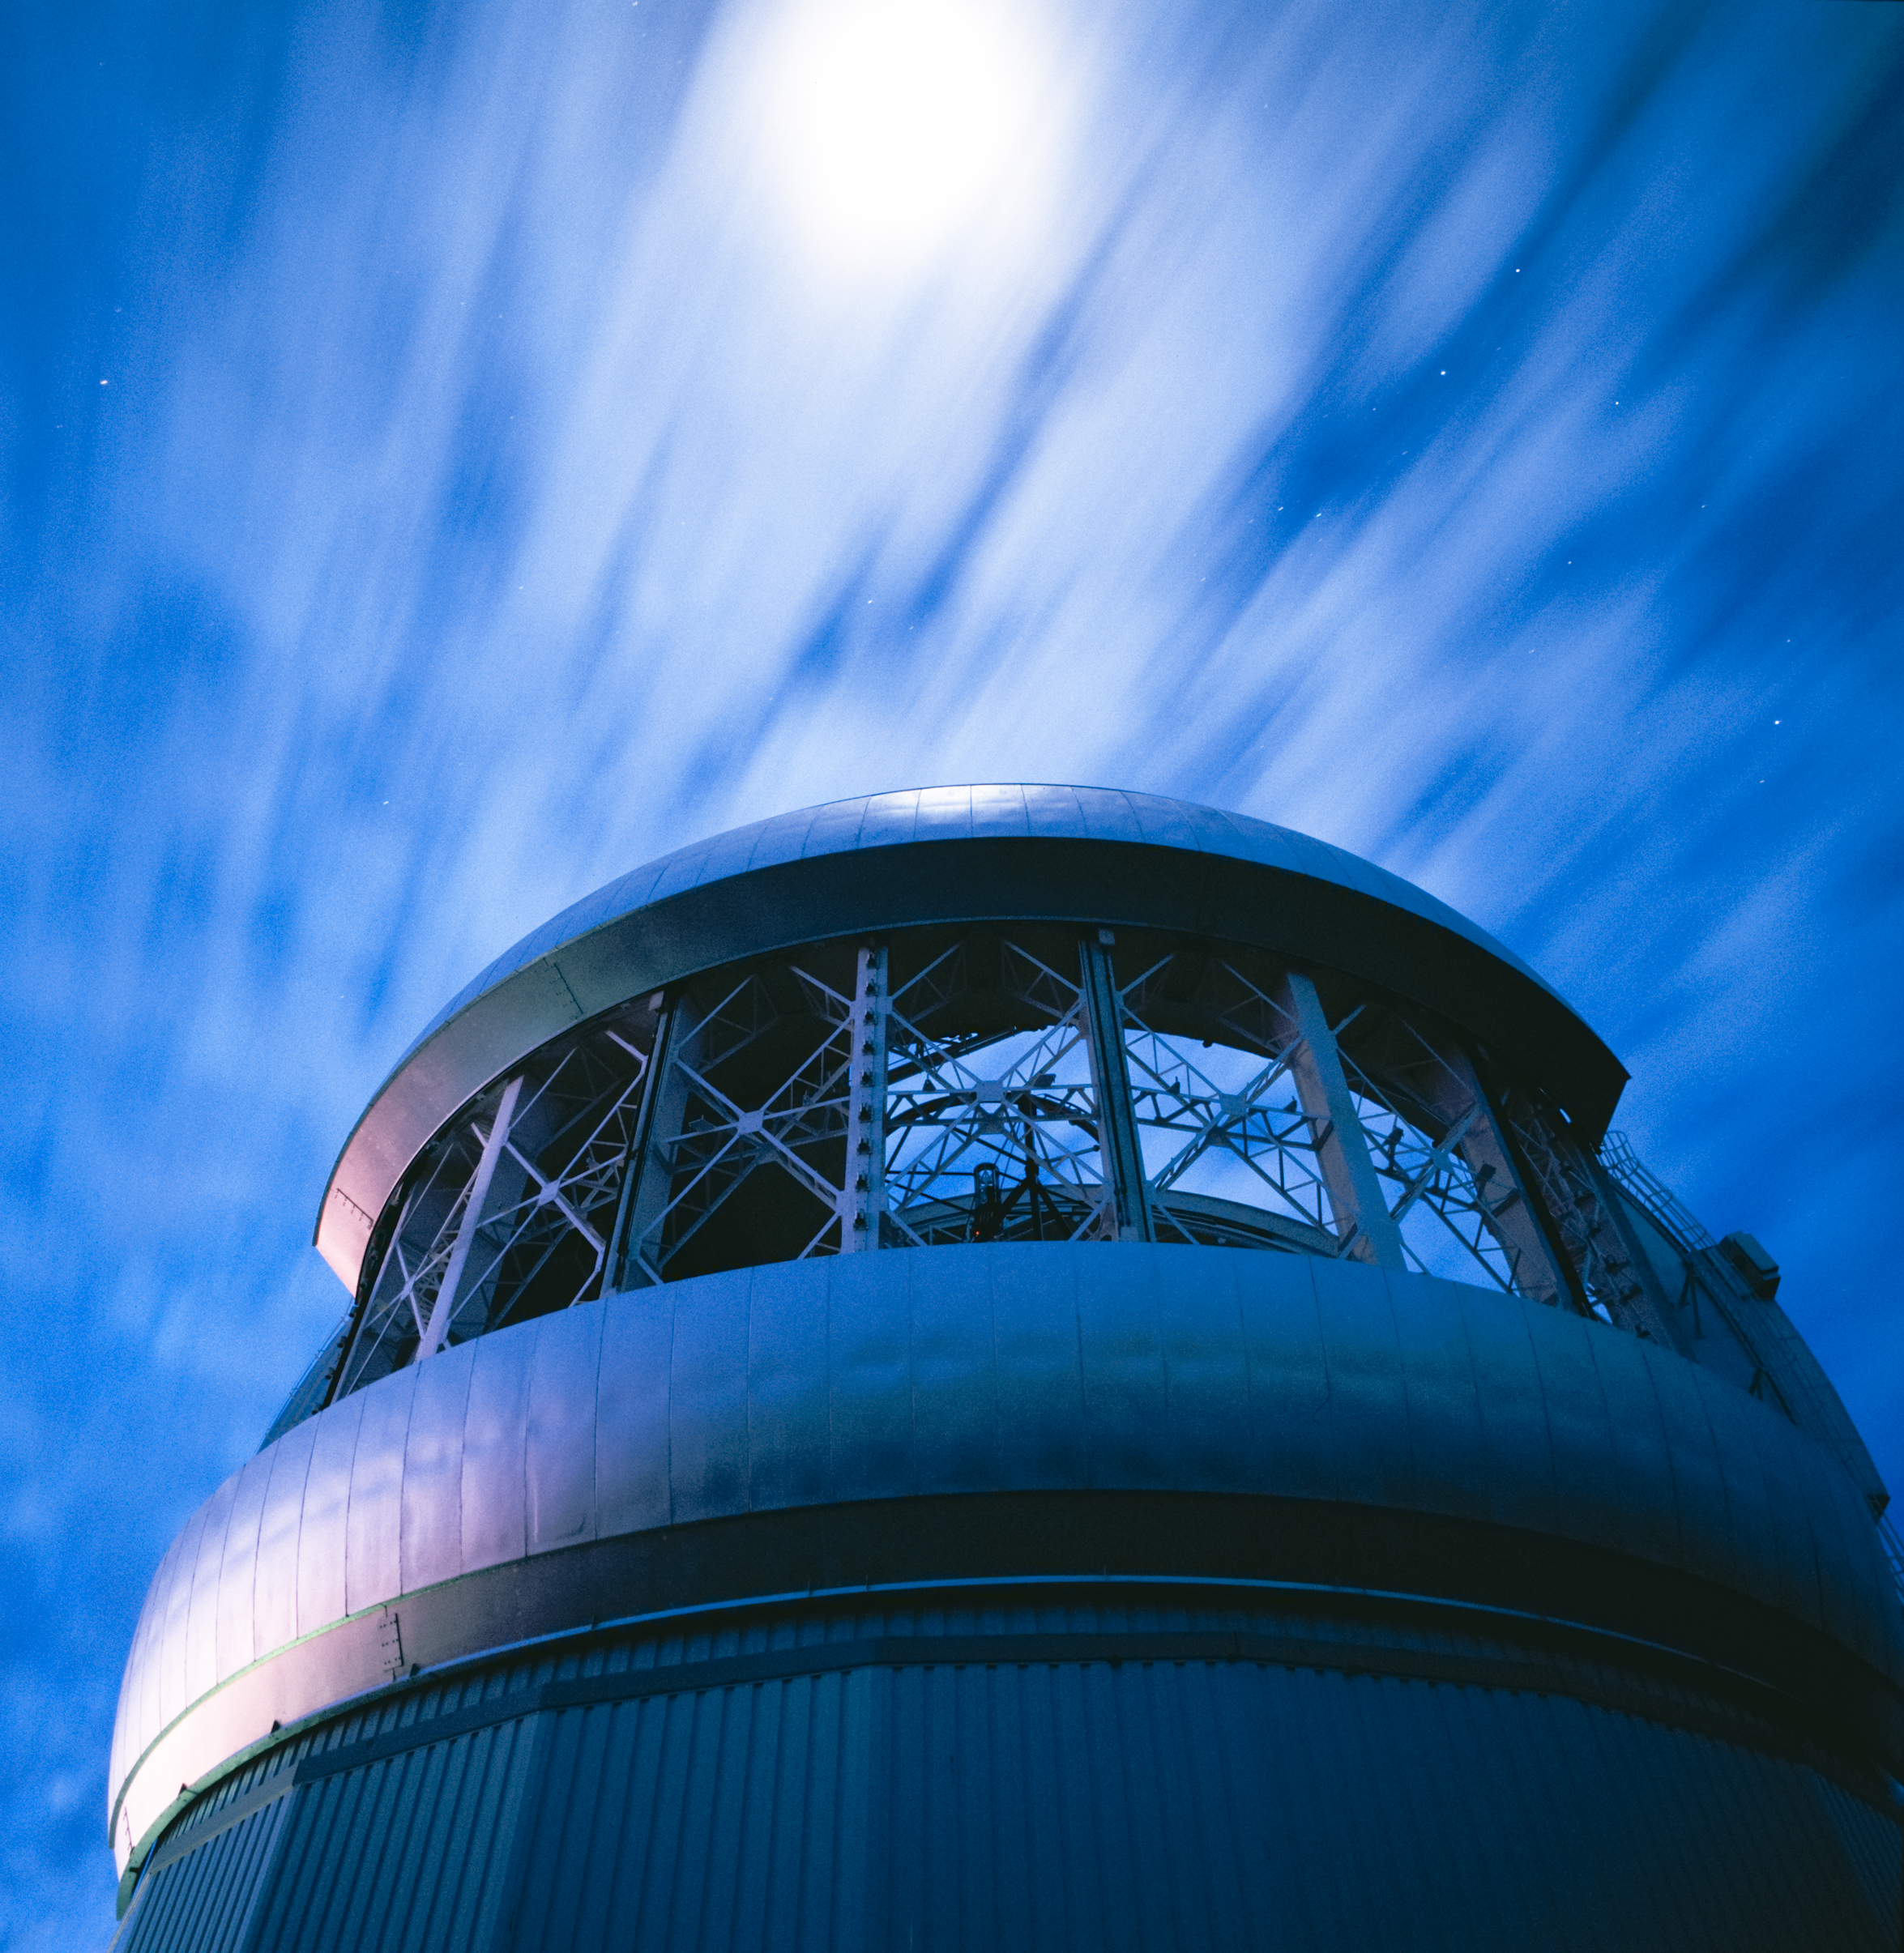

Gemini South Moon Rush

Credit: International Gemini Observatory/AURA/ K. Pu'uohau-Pummill